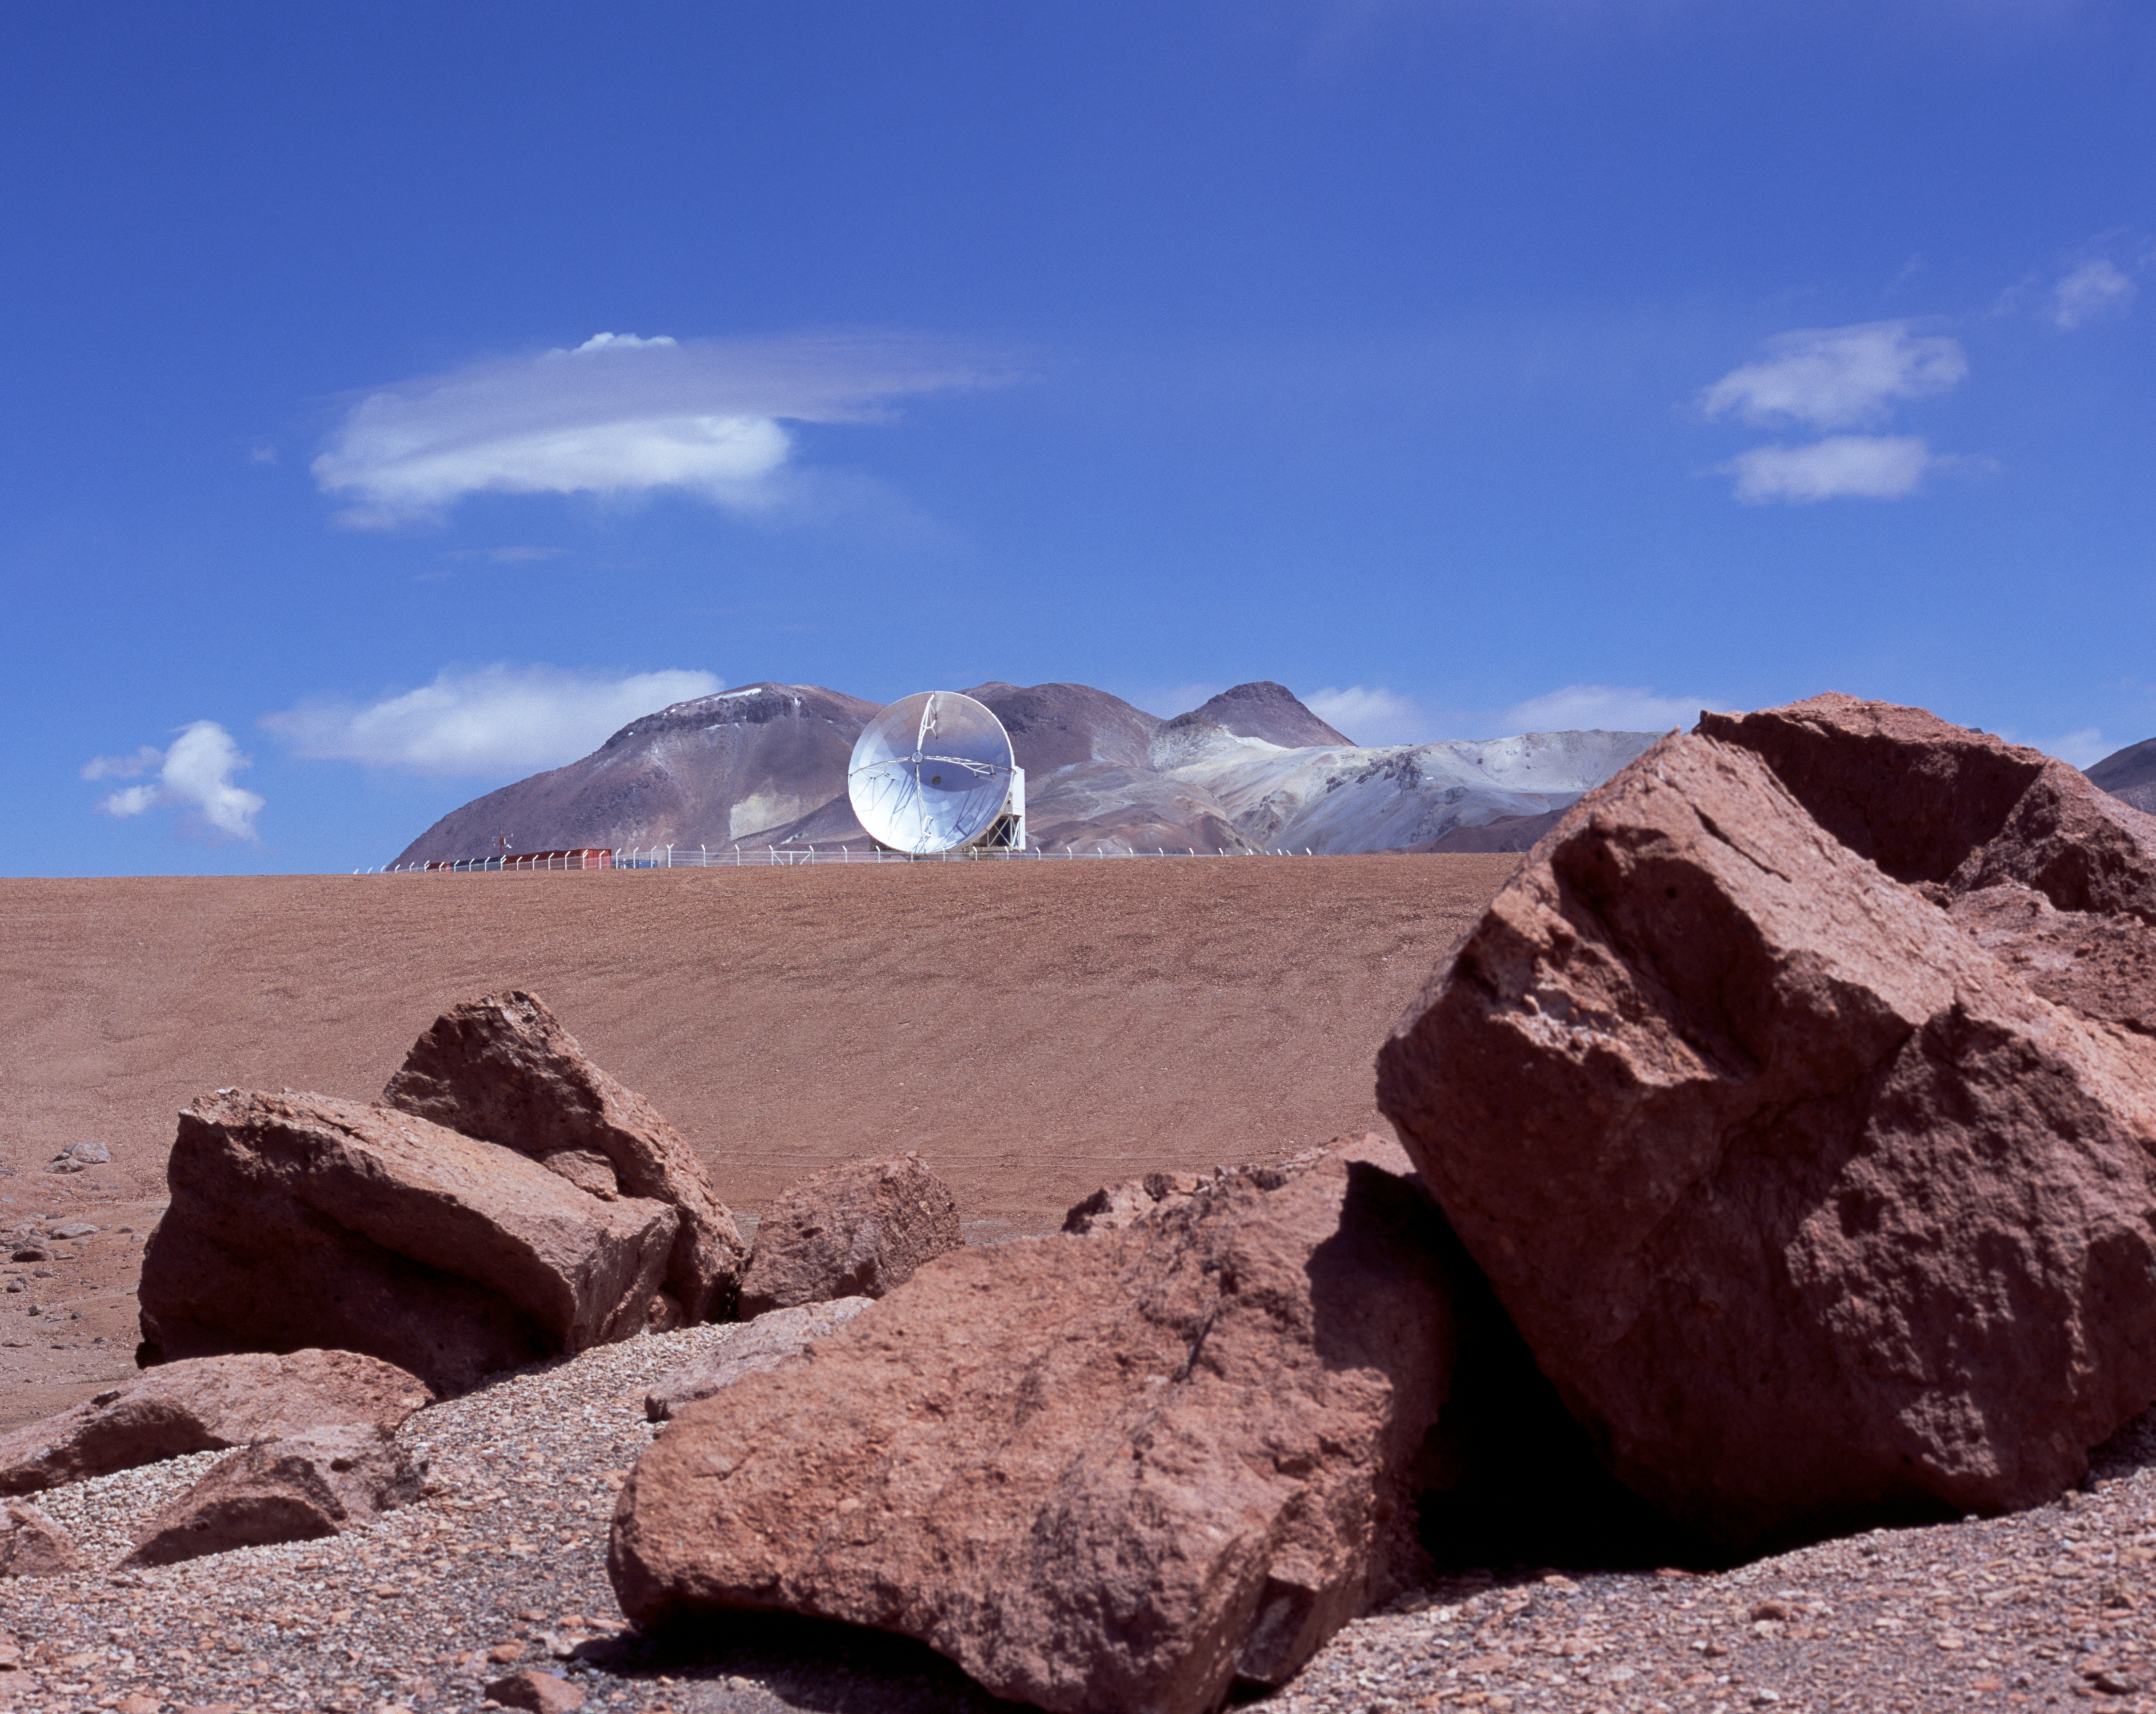

APEX antenna

A view of the Atacama Pathfinder Experiment (APEX), with the famous sulphur mountains in the background.

Credit: ESO